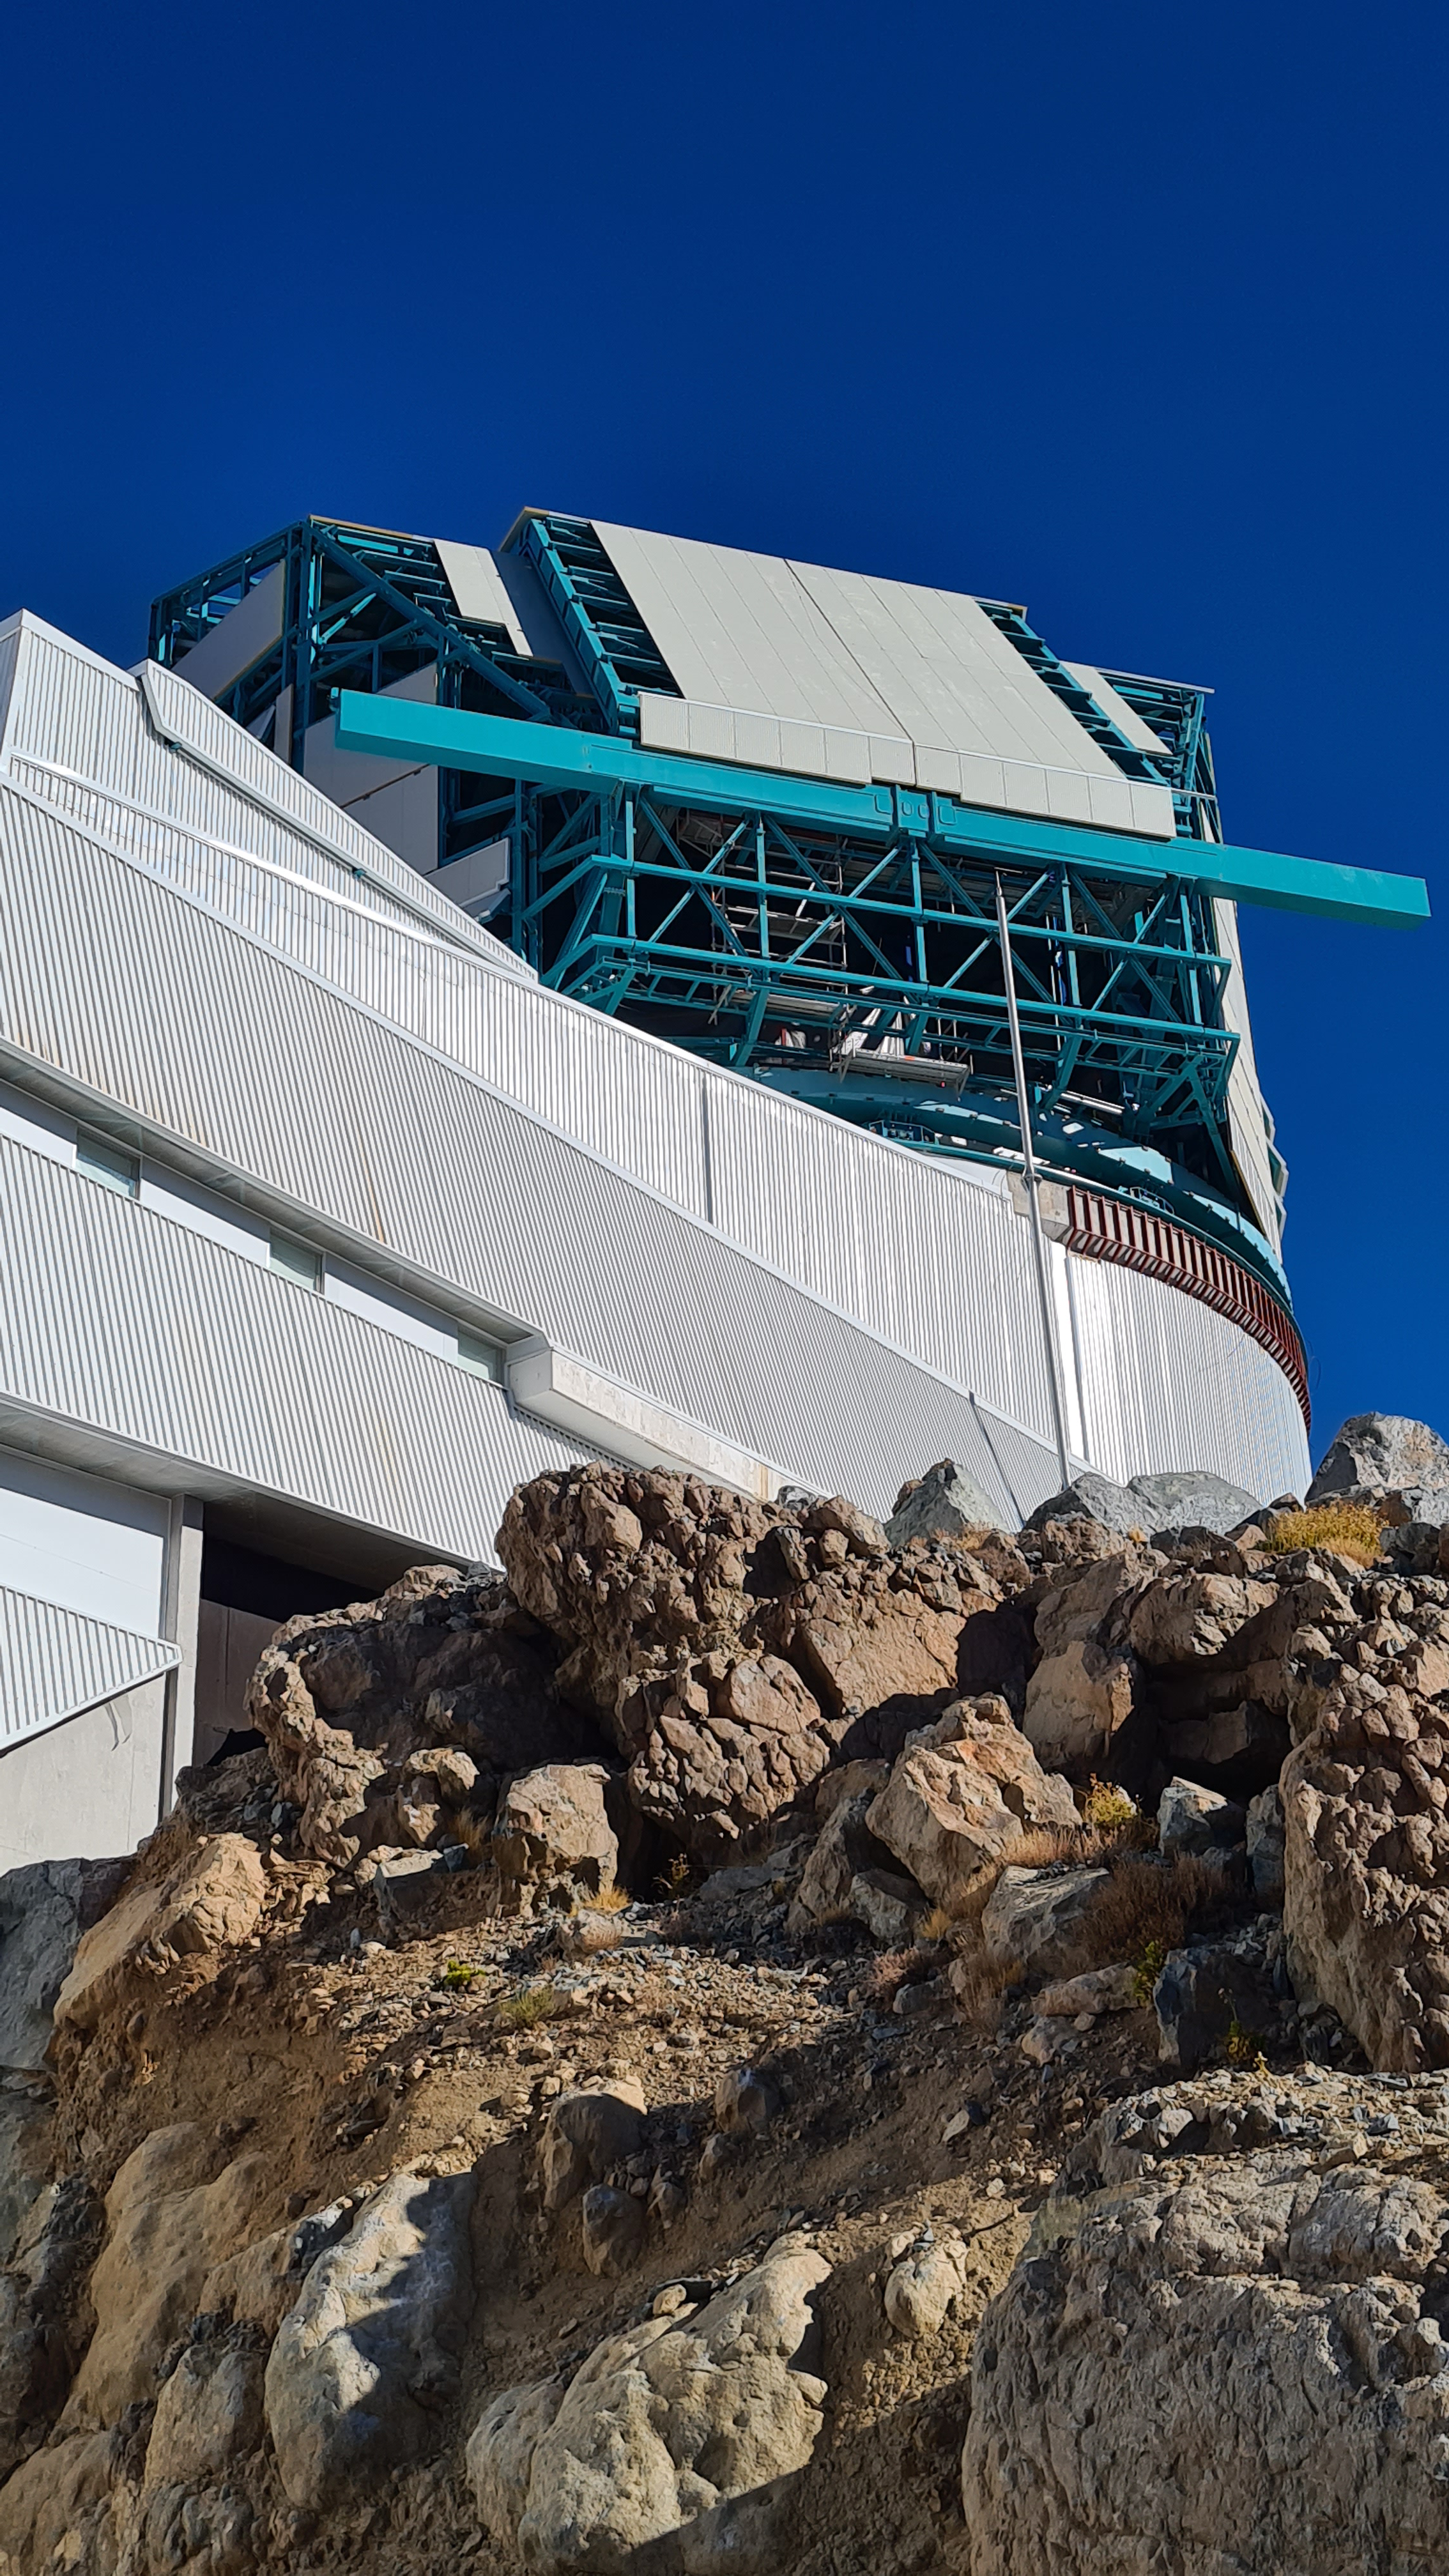

Summit Inspection May 26, 2020

A regular inspection of the Cerro Pachón construction site took place on May 26th. This visit included more work on the Dome and a detailed inspection of Telescope Mount Assembly (TMA) stored materials, as requested by TMA vendor Asturfeito.

Credit: Rubin Observatory/NSF/AURA